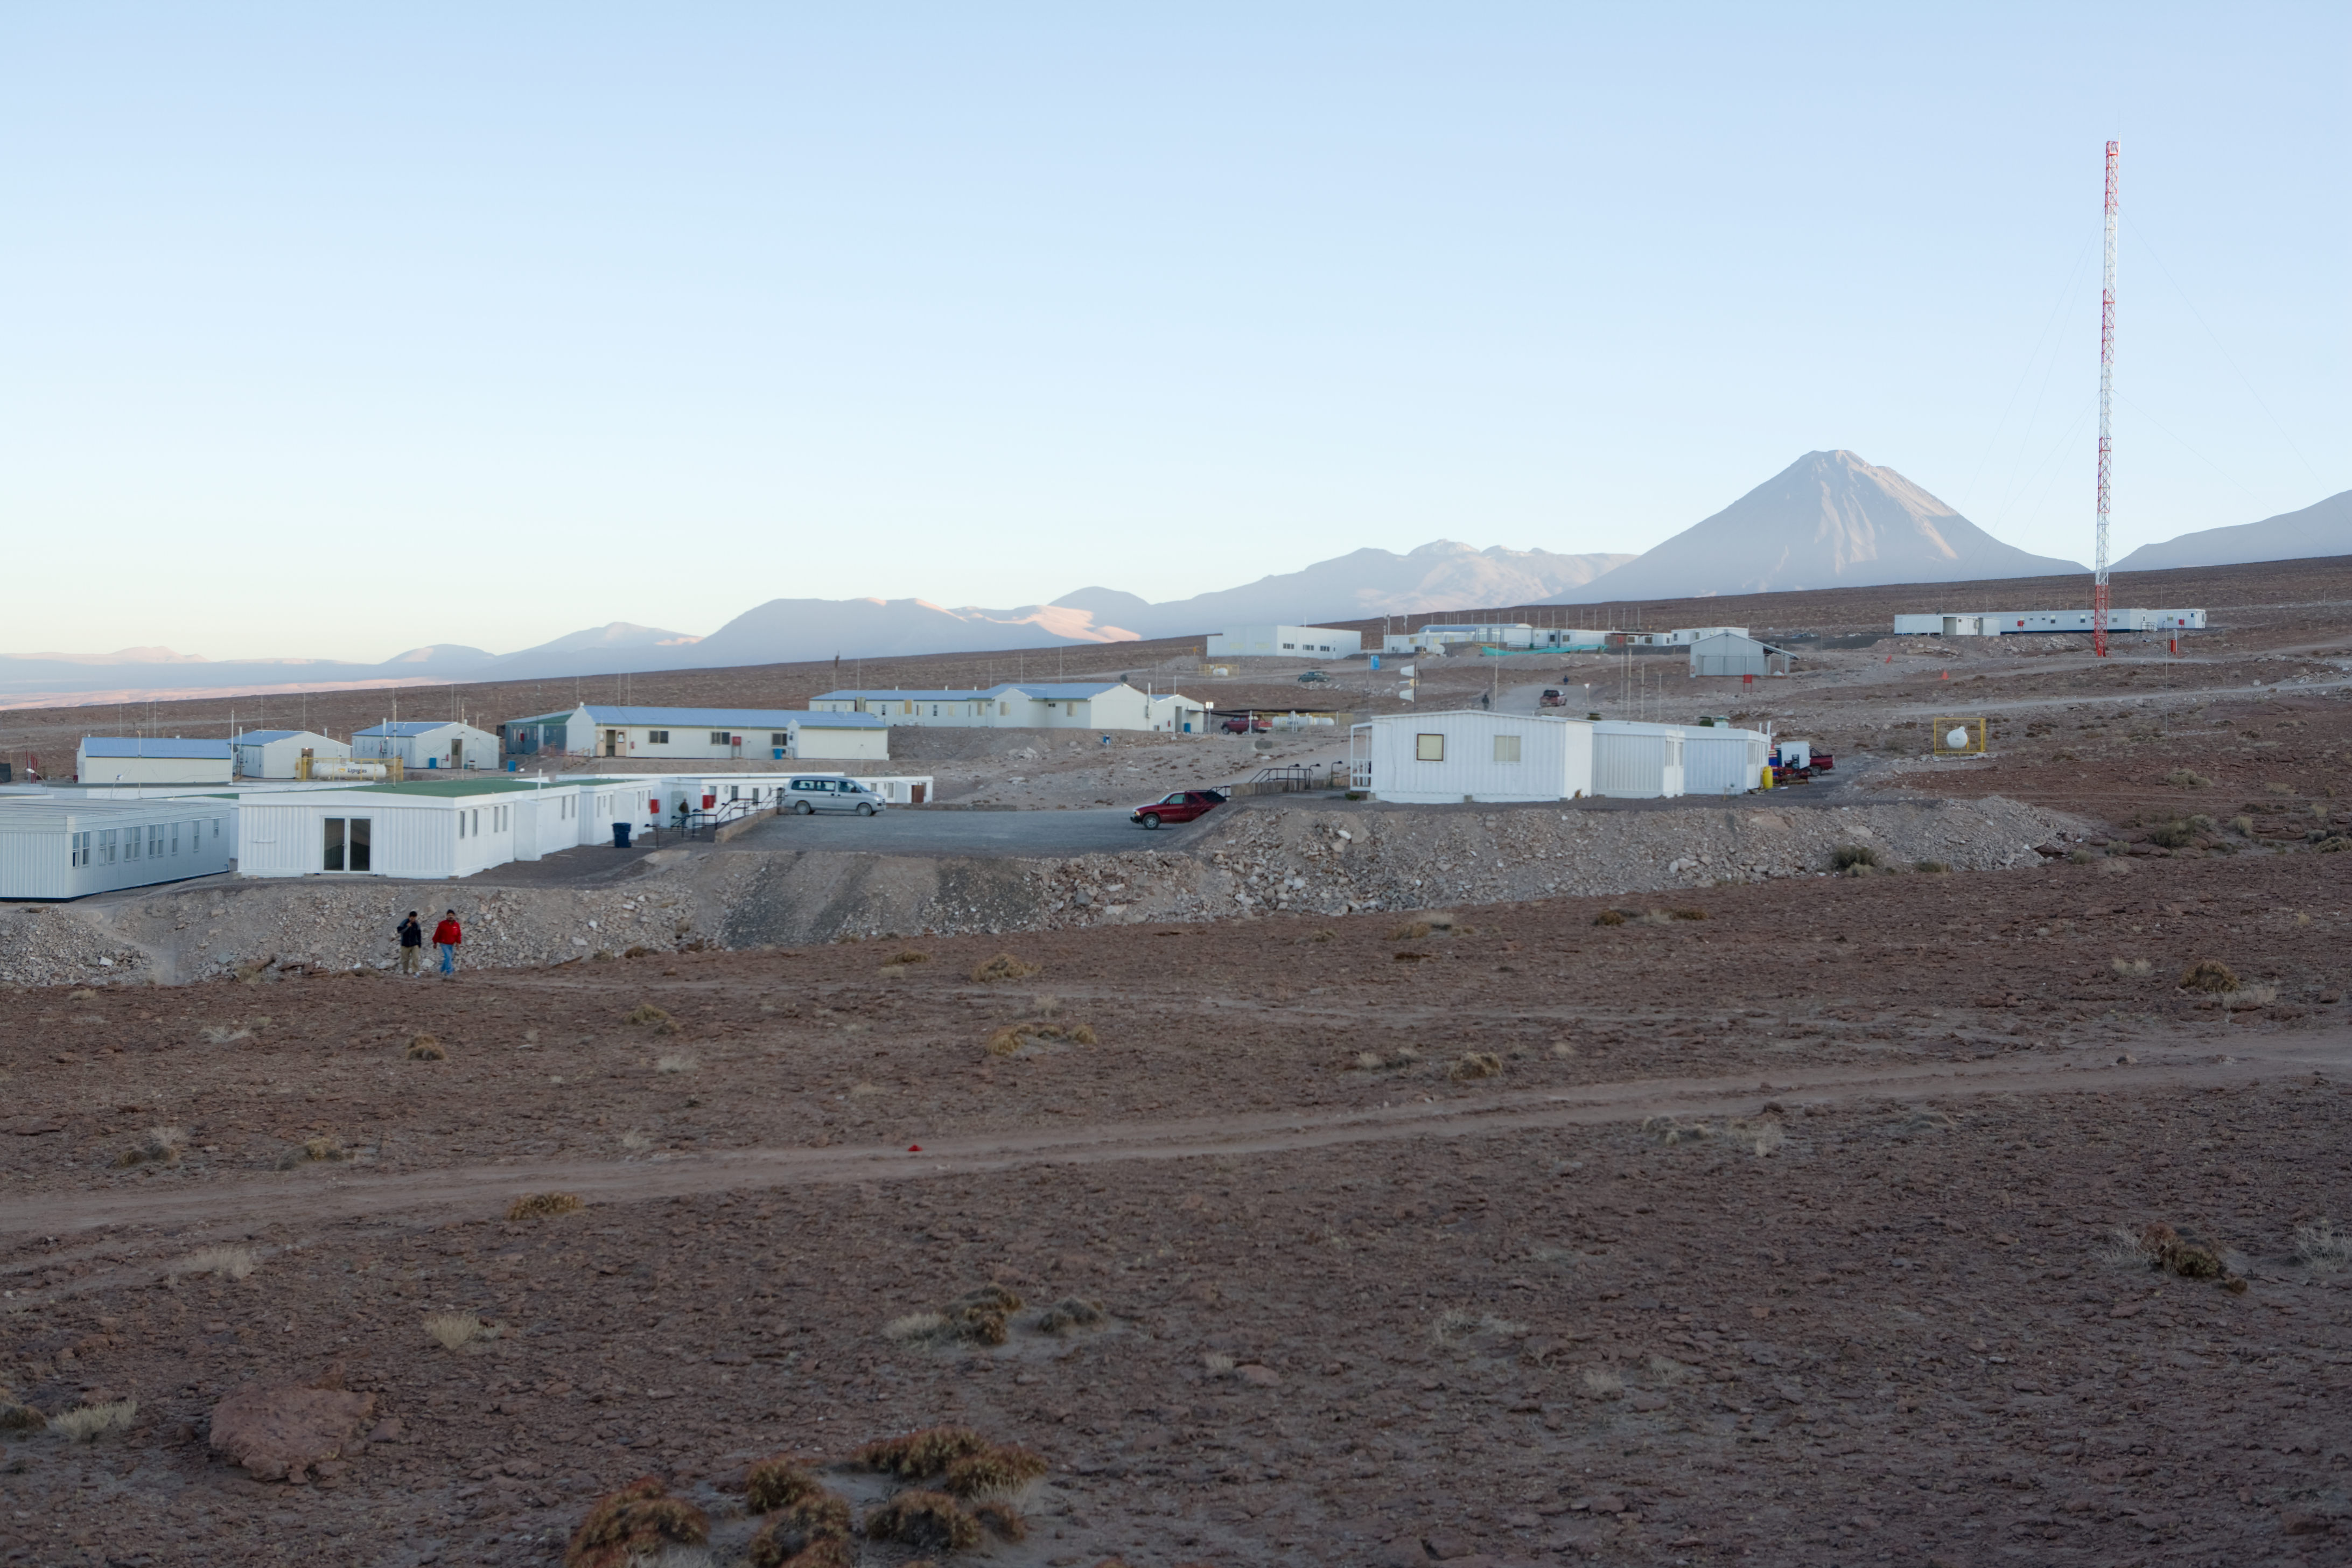

ALMA base camp

ALMA base camp in early morning light. This picture was taken in January 2007.

Credit: ALMA (ESO/NAOJ/NRAO)